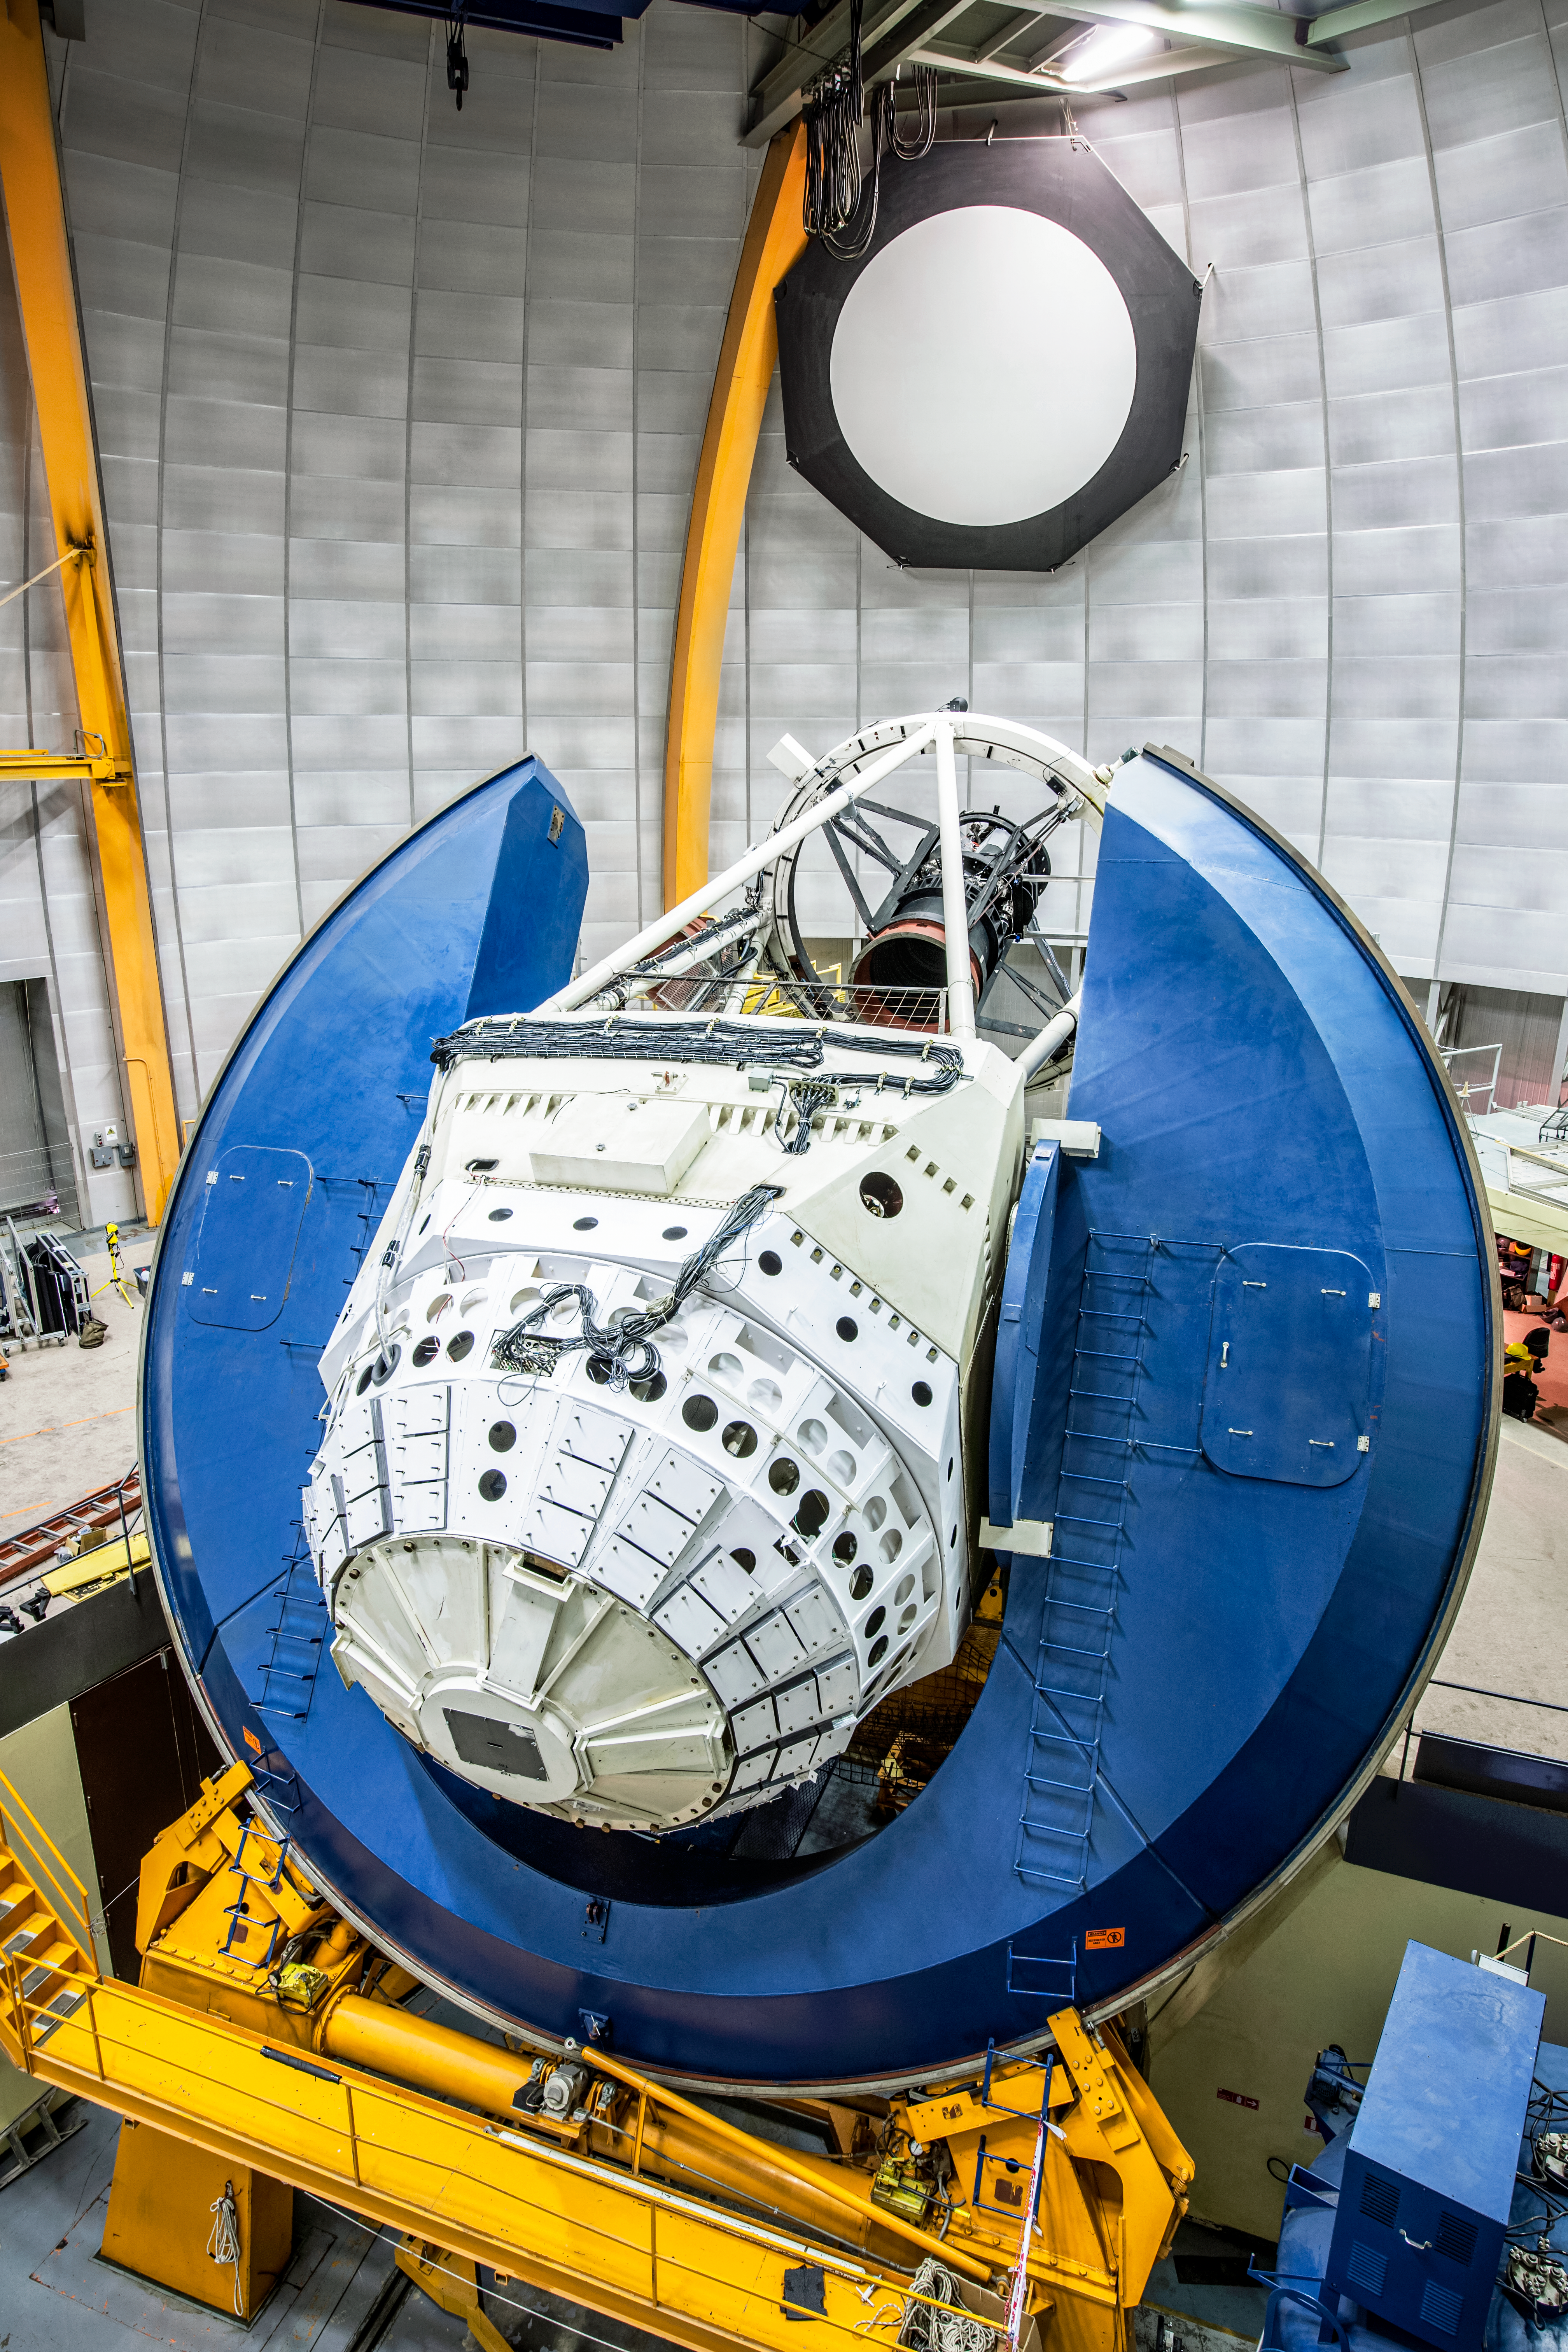

Víctor M. Blanco 4-meter Telescope

This image shows an immersive view from inside the dome of the Víctor M. Blanco 4-meter Telescope at the Cerro Tololo Inter-American Observatory (CTIO), a Program of NSF NOIRLab. The Dark Energy Survey photographed the night sky using the 570-megapixel Dark Energy Camera on the Blanco.

Credit: DOE/FNAL/DECam/R. Hahn/CTIO/NOIRLab/NSF/AURA